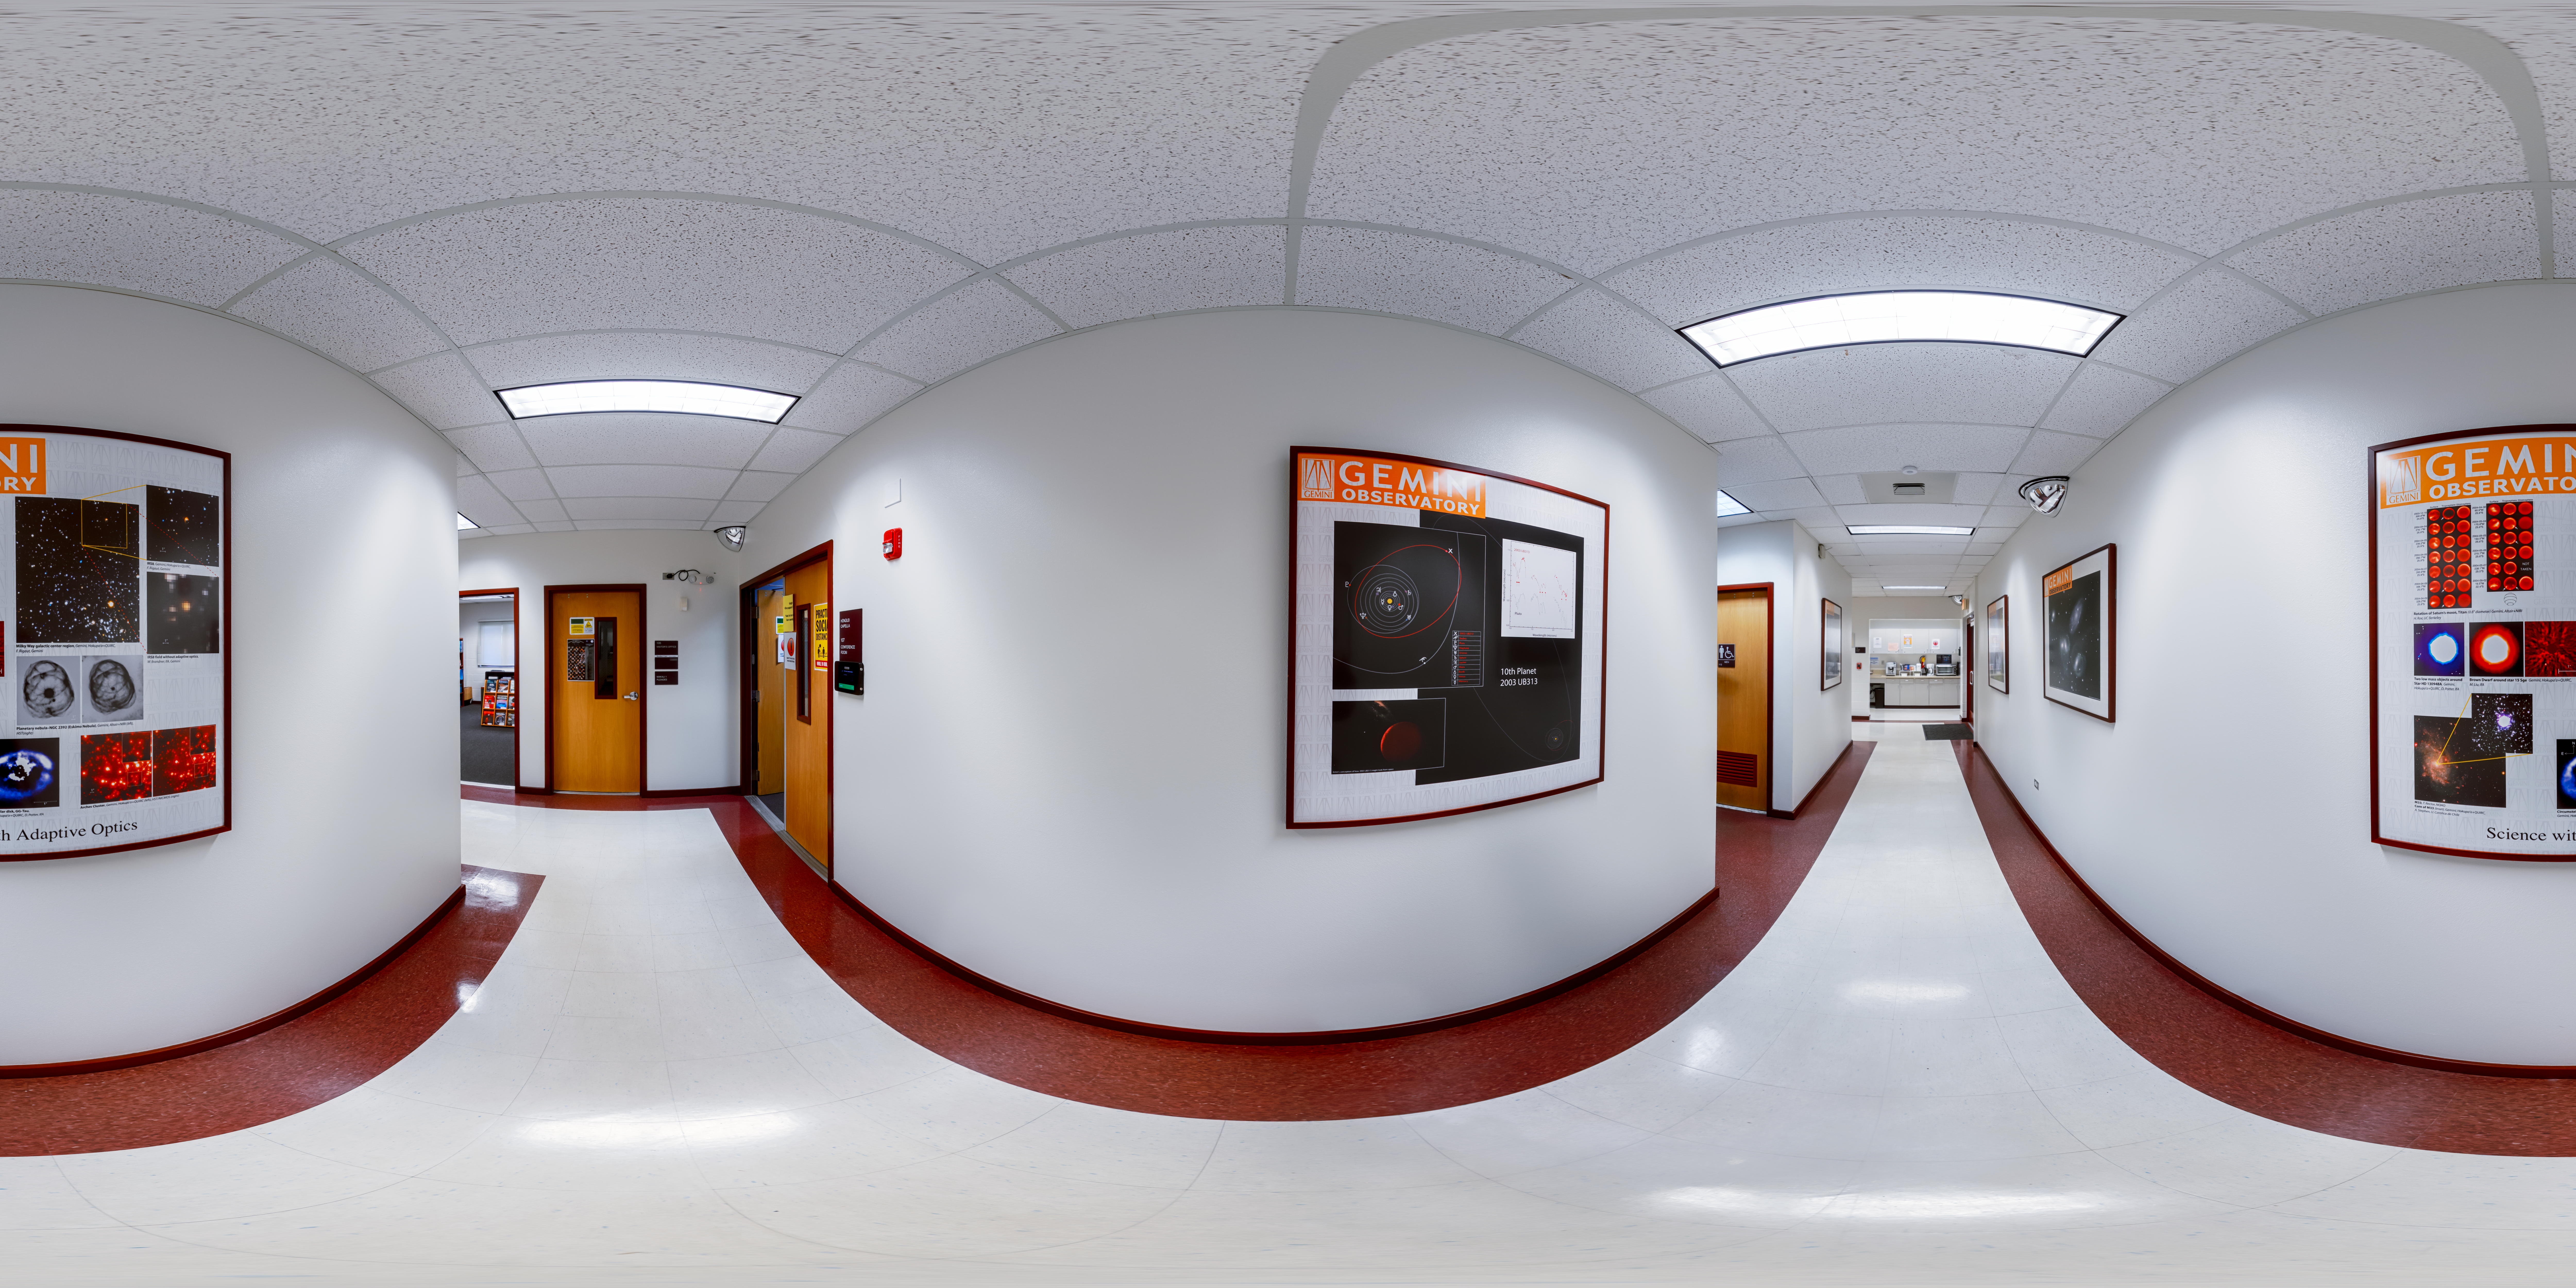

Hilo Base Corridor 360 Panorama

A 360 panorama of a corridor at Gemini North Hilo Base Facility in Hilo, Hawai‘i.

Credit: International Gemini Observatory/NOIRLab/NSF/AURA/ P. Horálek